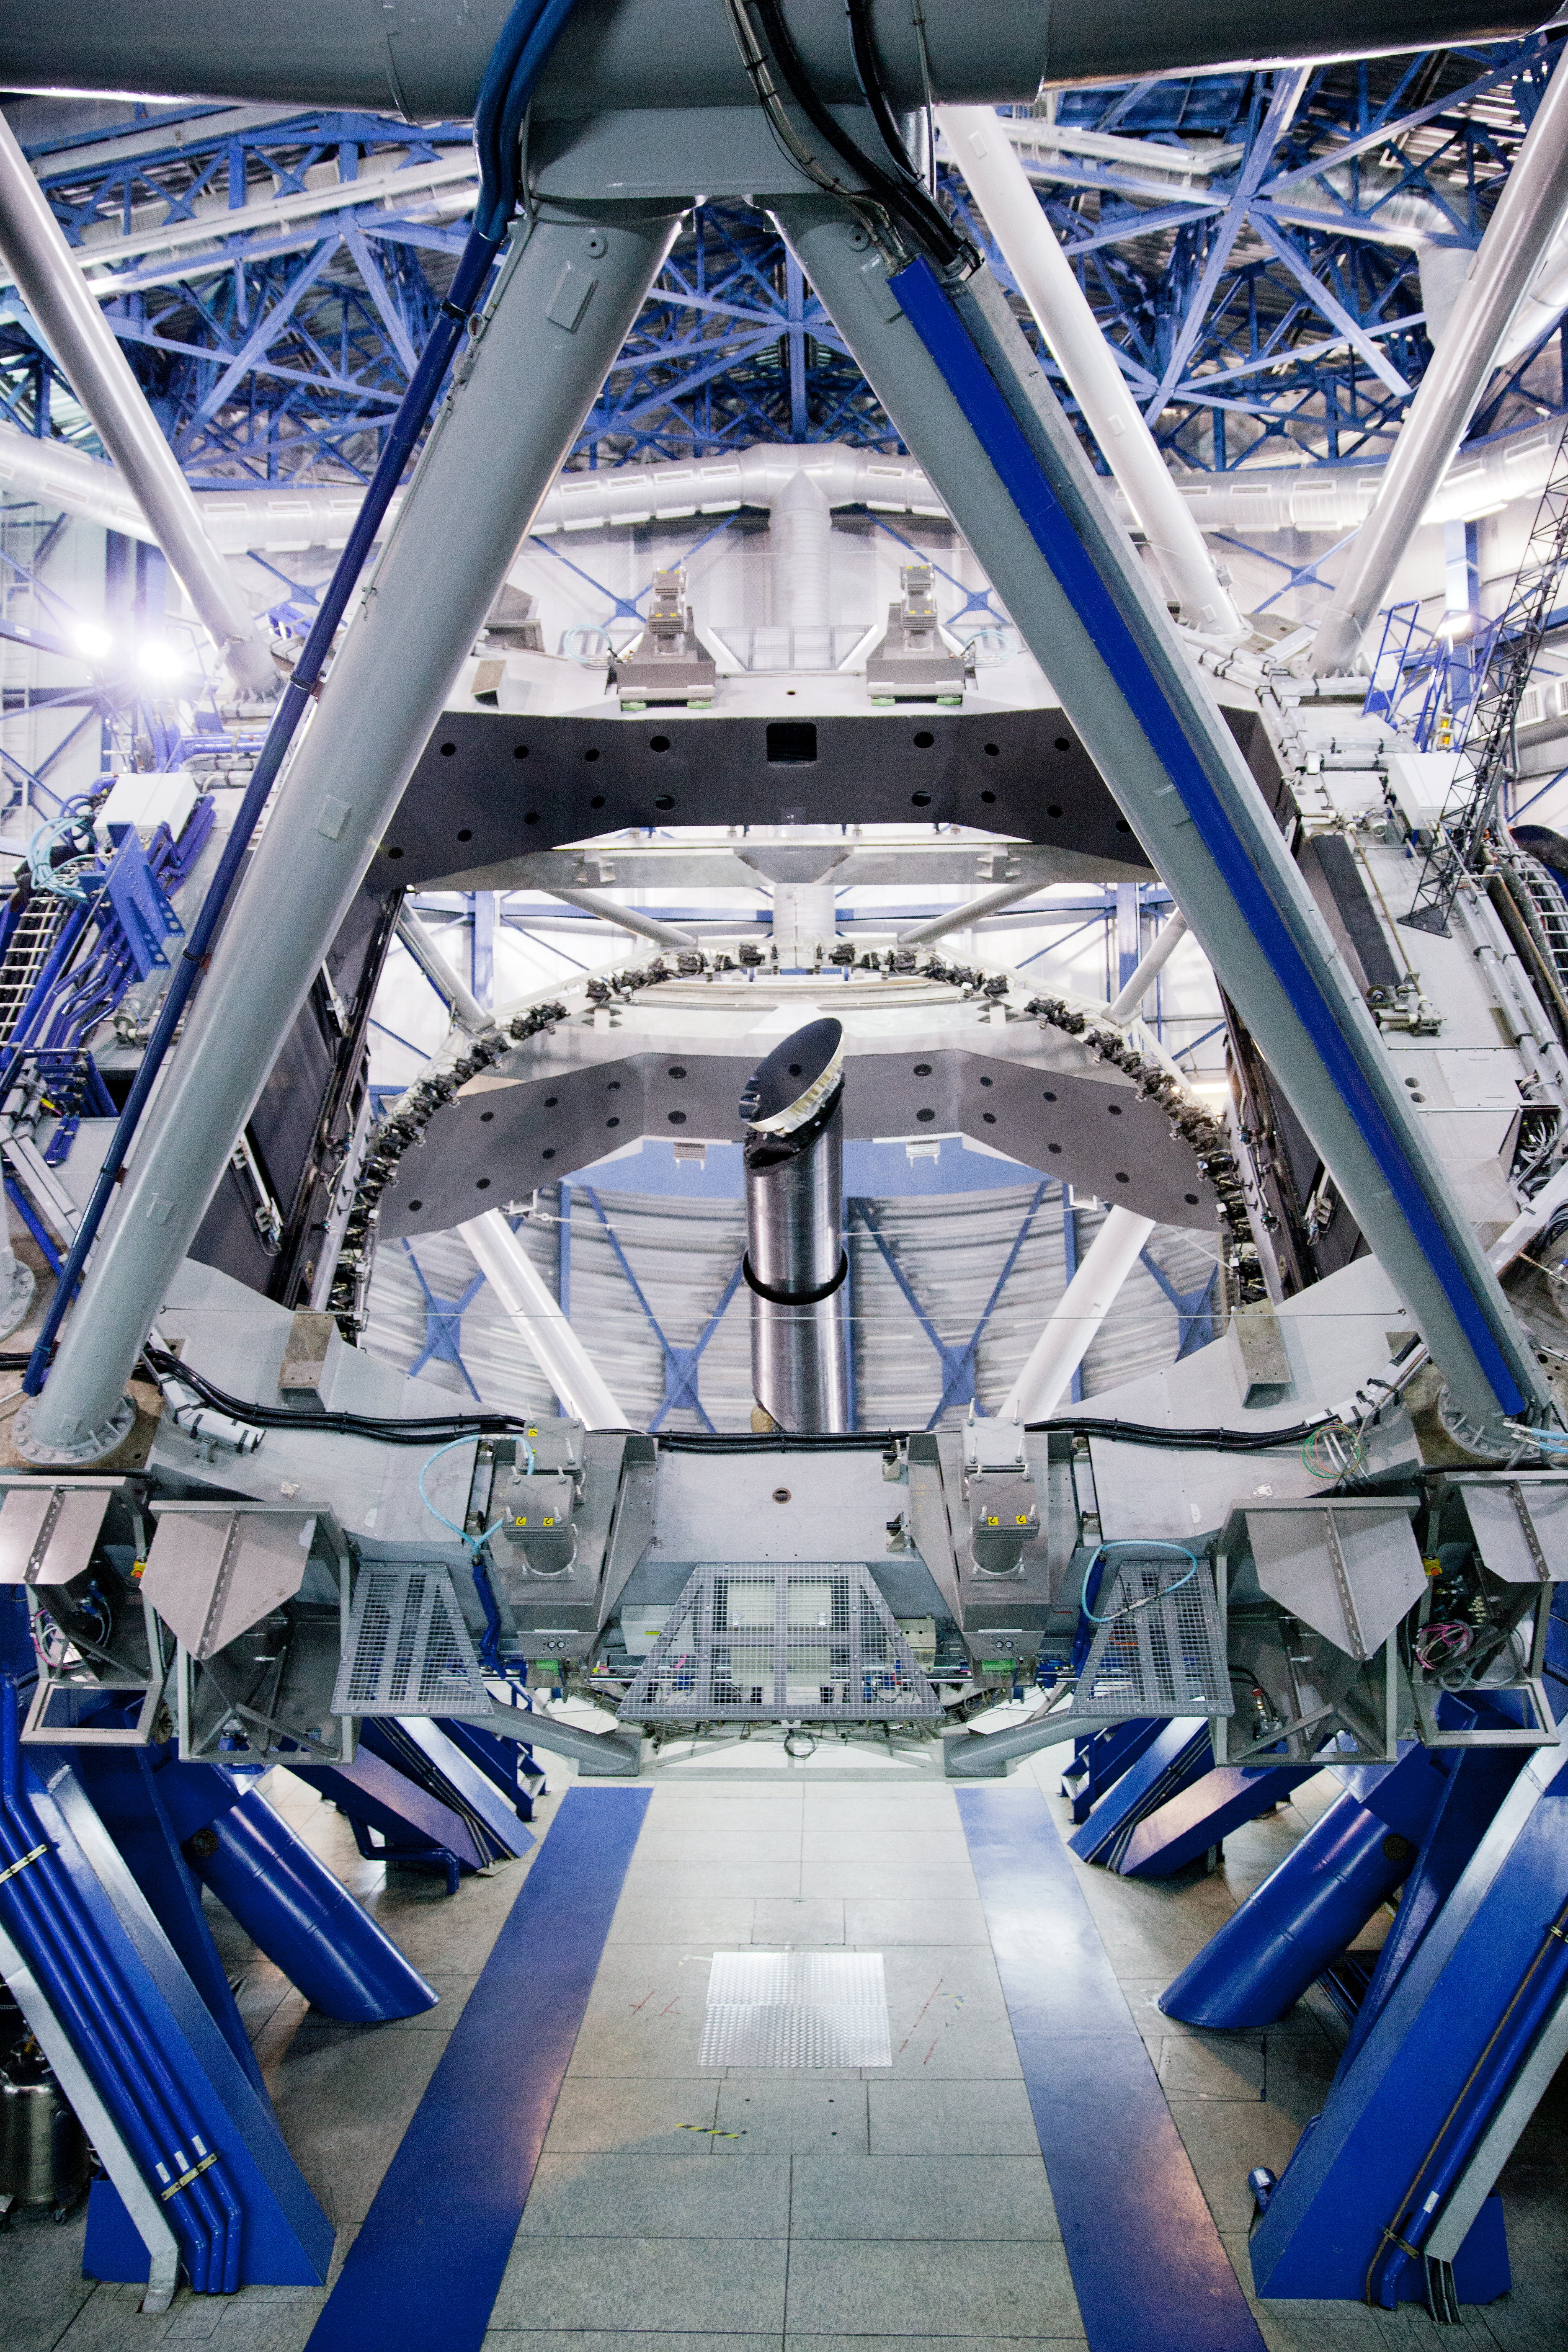

X-shooter of the VLT

X-shooter, the first of the second generation instruments of the VLT. It was built by a Consortium of Institutes in Denmark, France, Italy and The Netherlands together with ESO.

Credit: ESO/S. Fandango